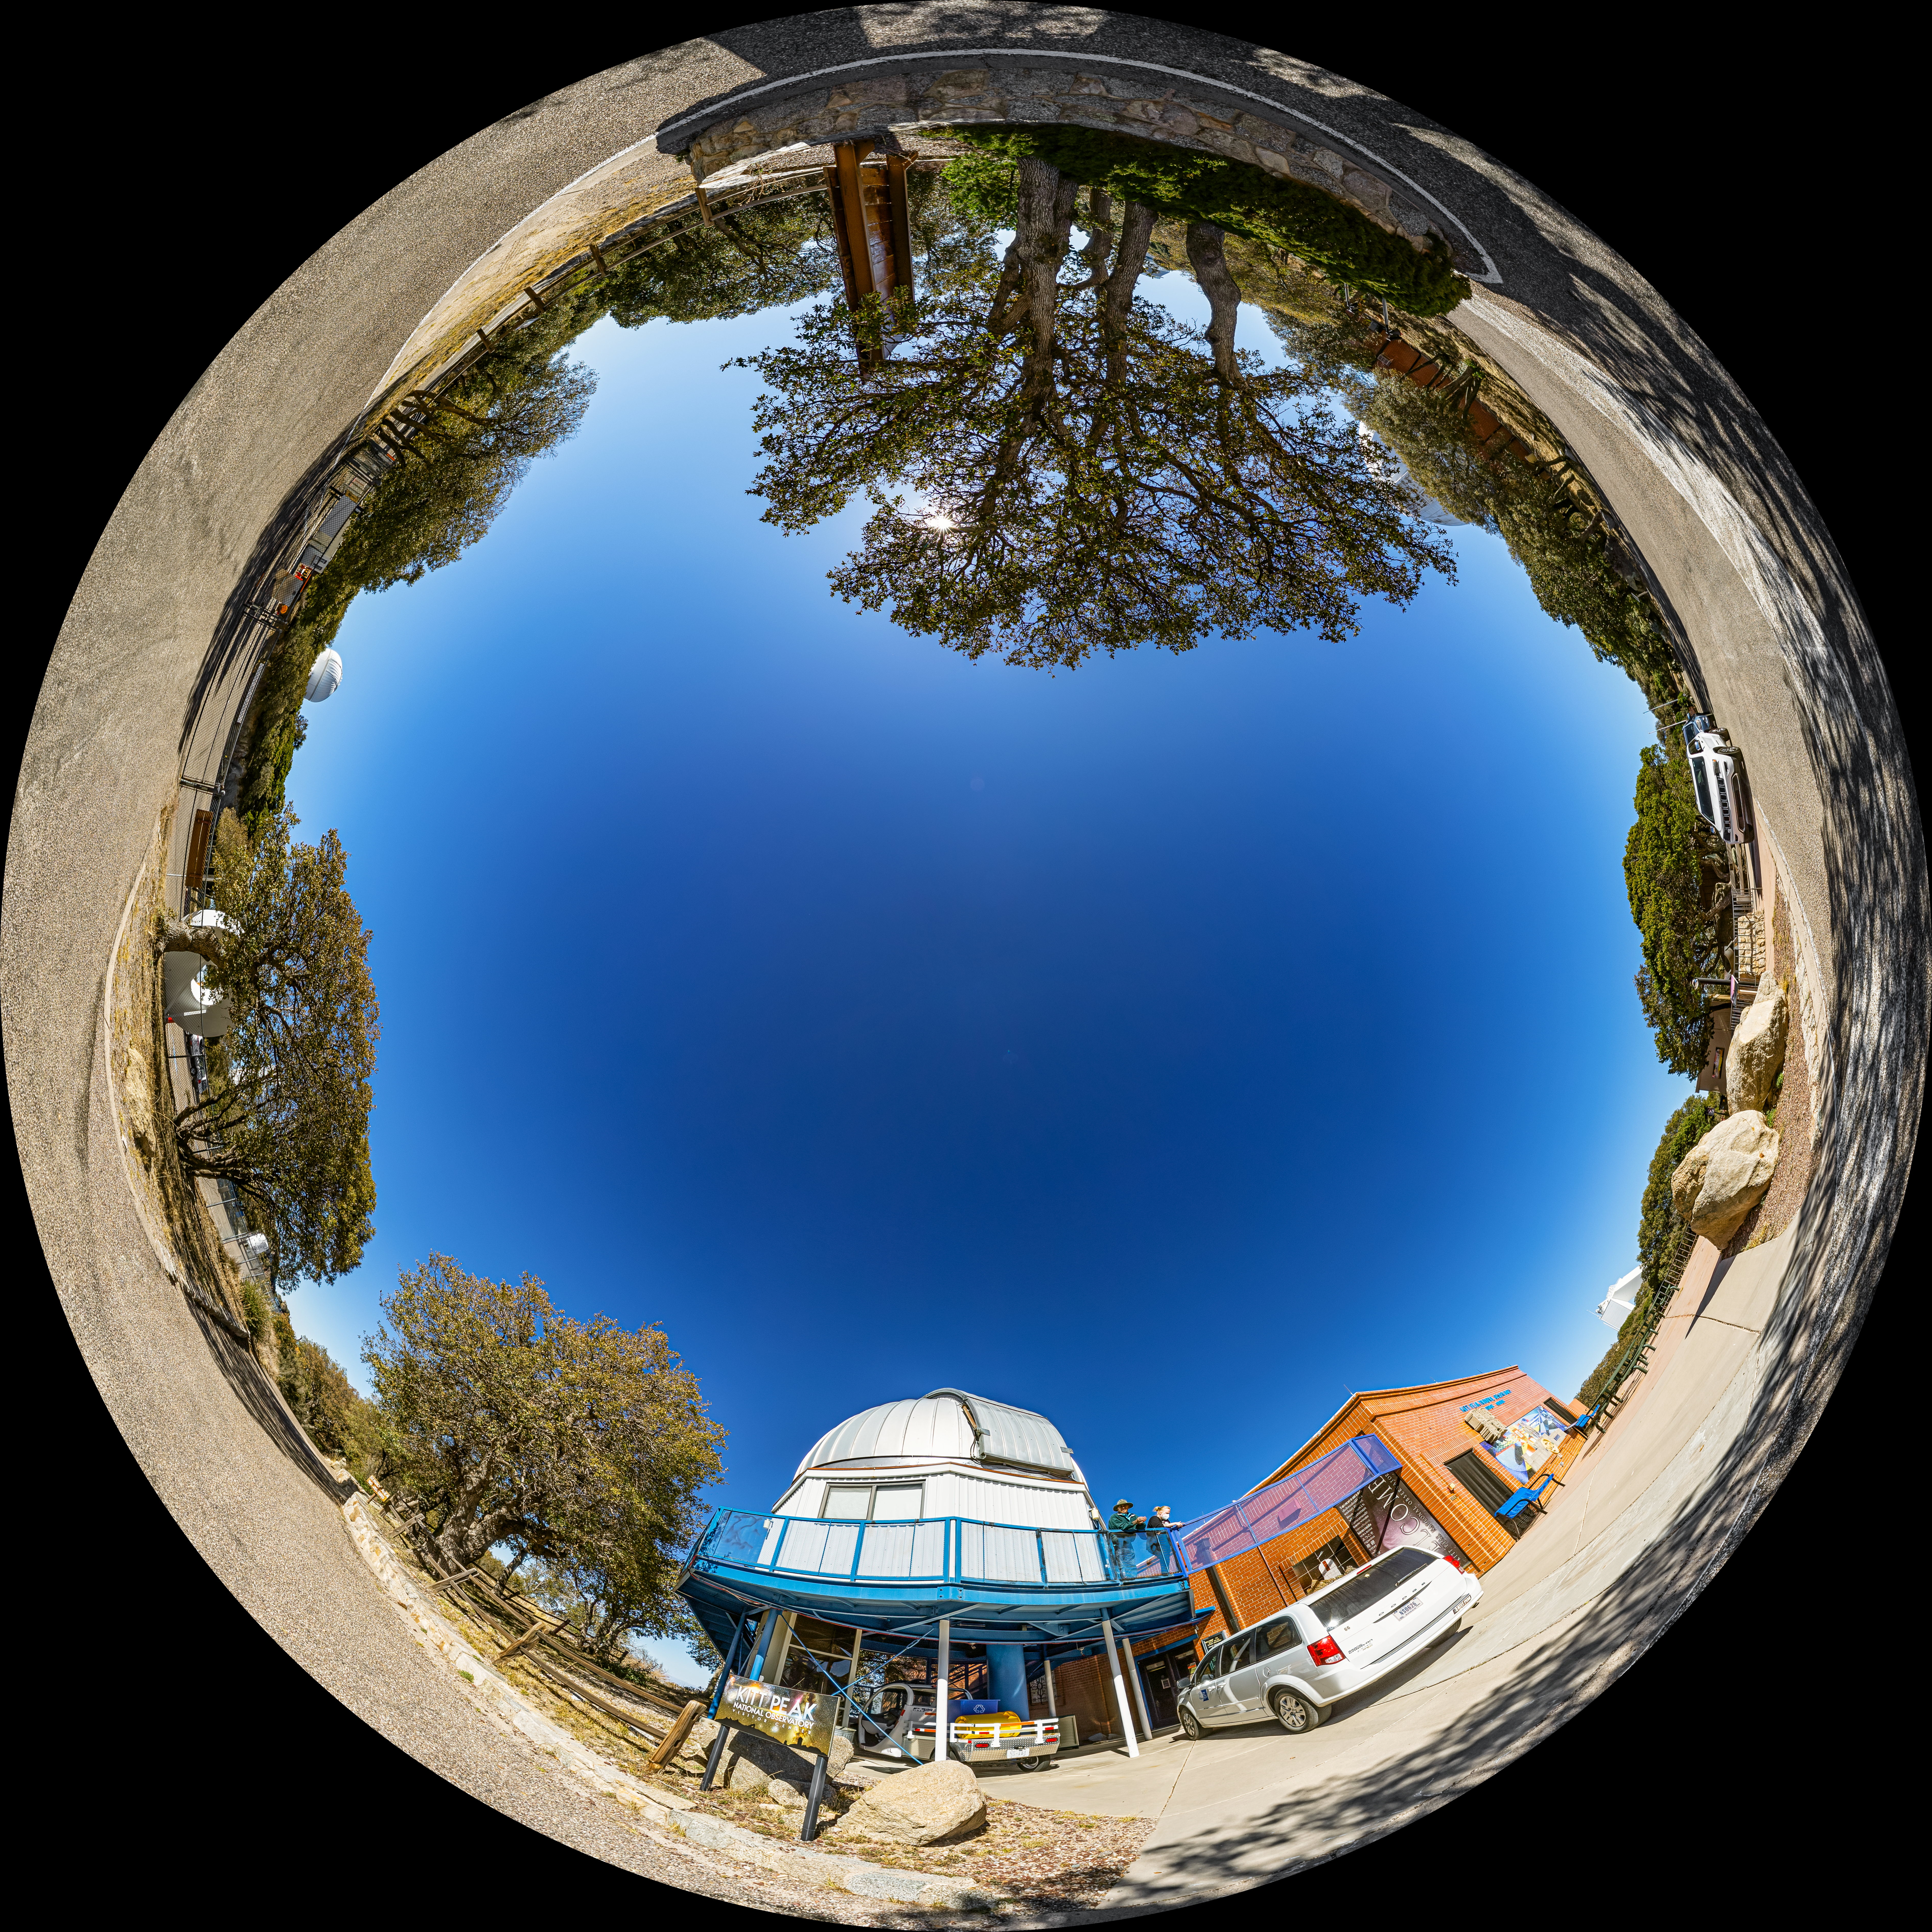

Kitt Peak Visitor Center 0.6-meter Shreve Telescope Fulldome

A fulldome view of the Kitt Peak Visitor Center 0.6-meter Shreve Telescope at Kitt Peak National Observatory (KPNO), a Program of NSF NOIRLab, near Tucson, Arizona.

A 360 panorama version of this image can be found here.

Credit: KPNO/NOIRLab/NSF/AURA/P. Horálek